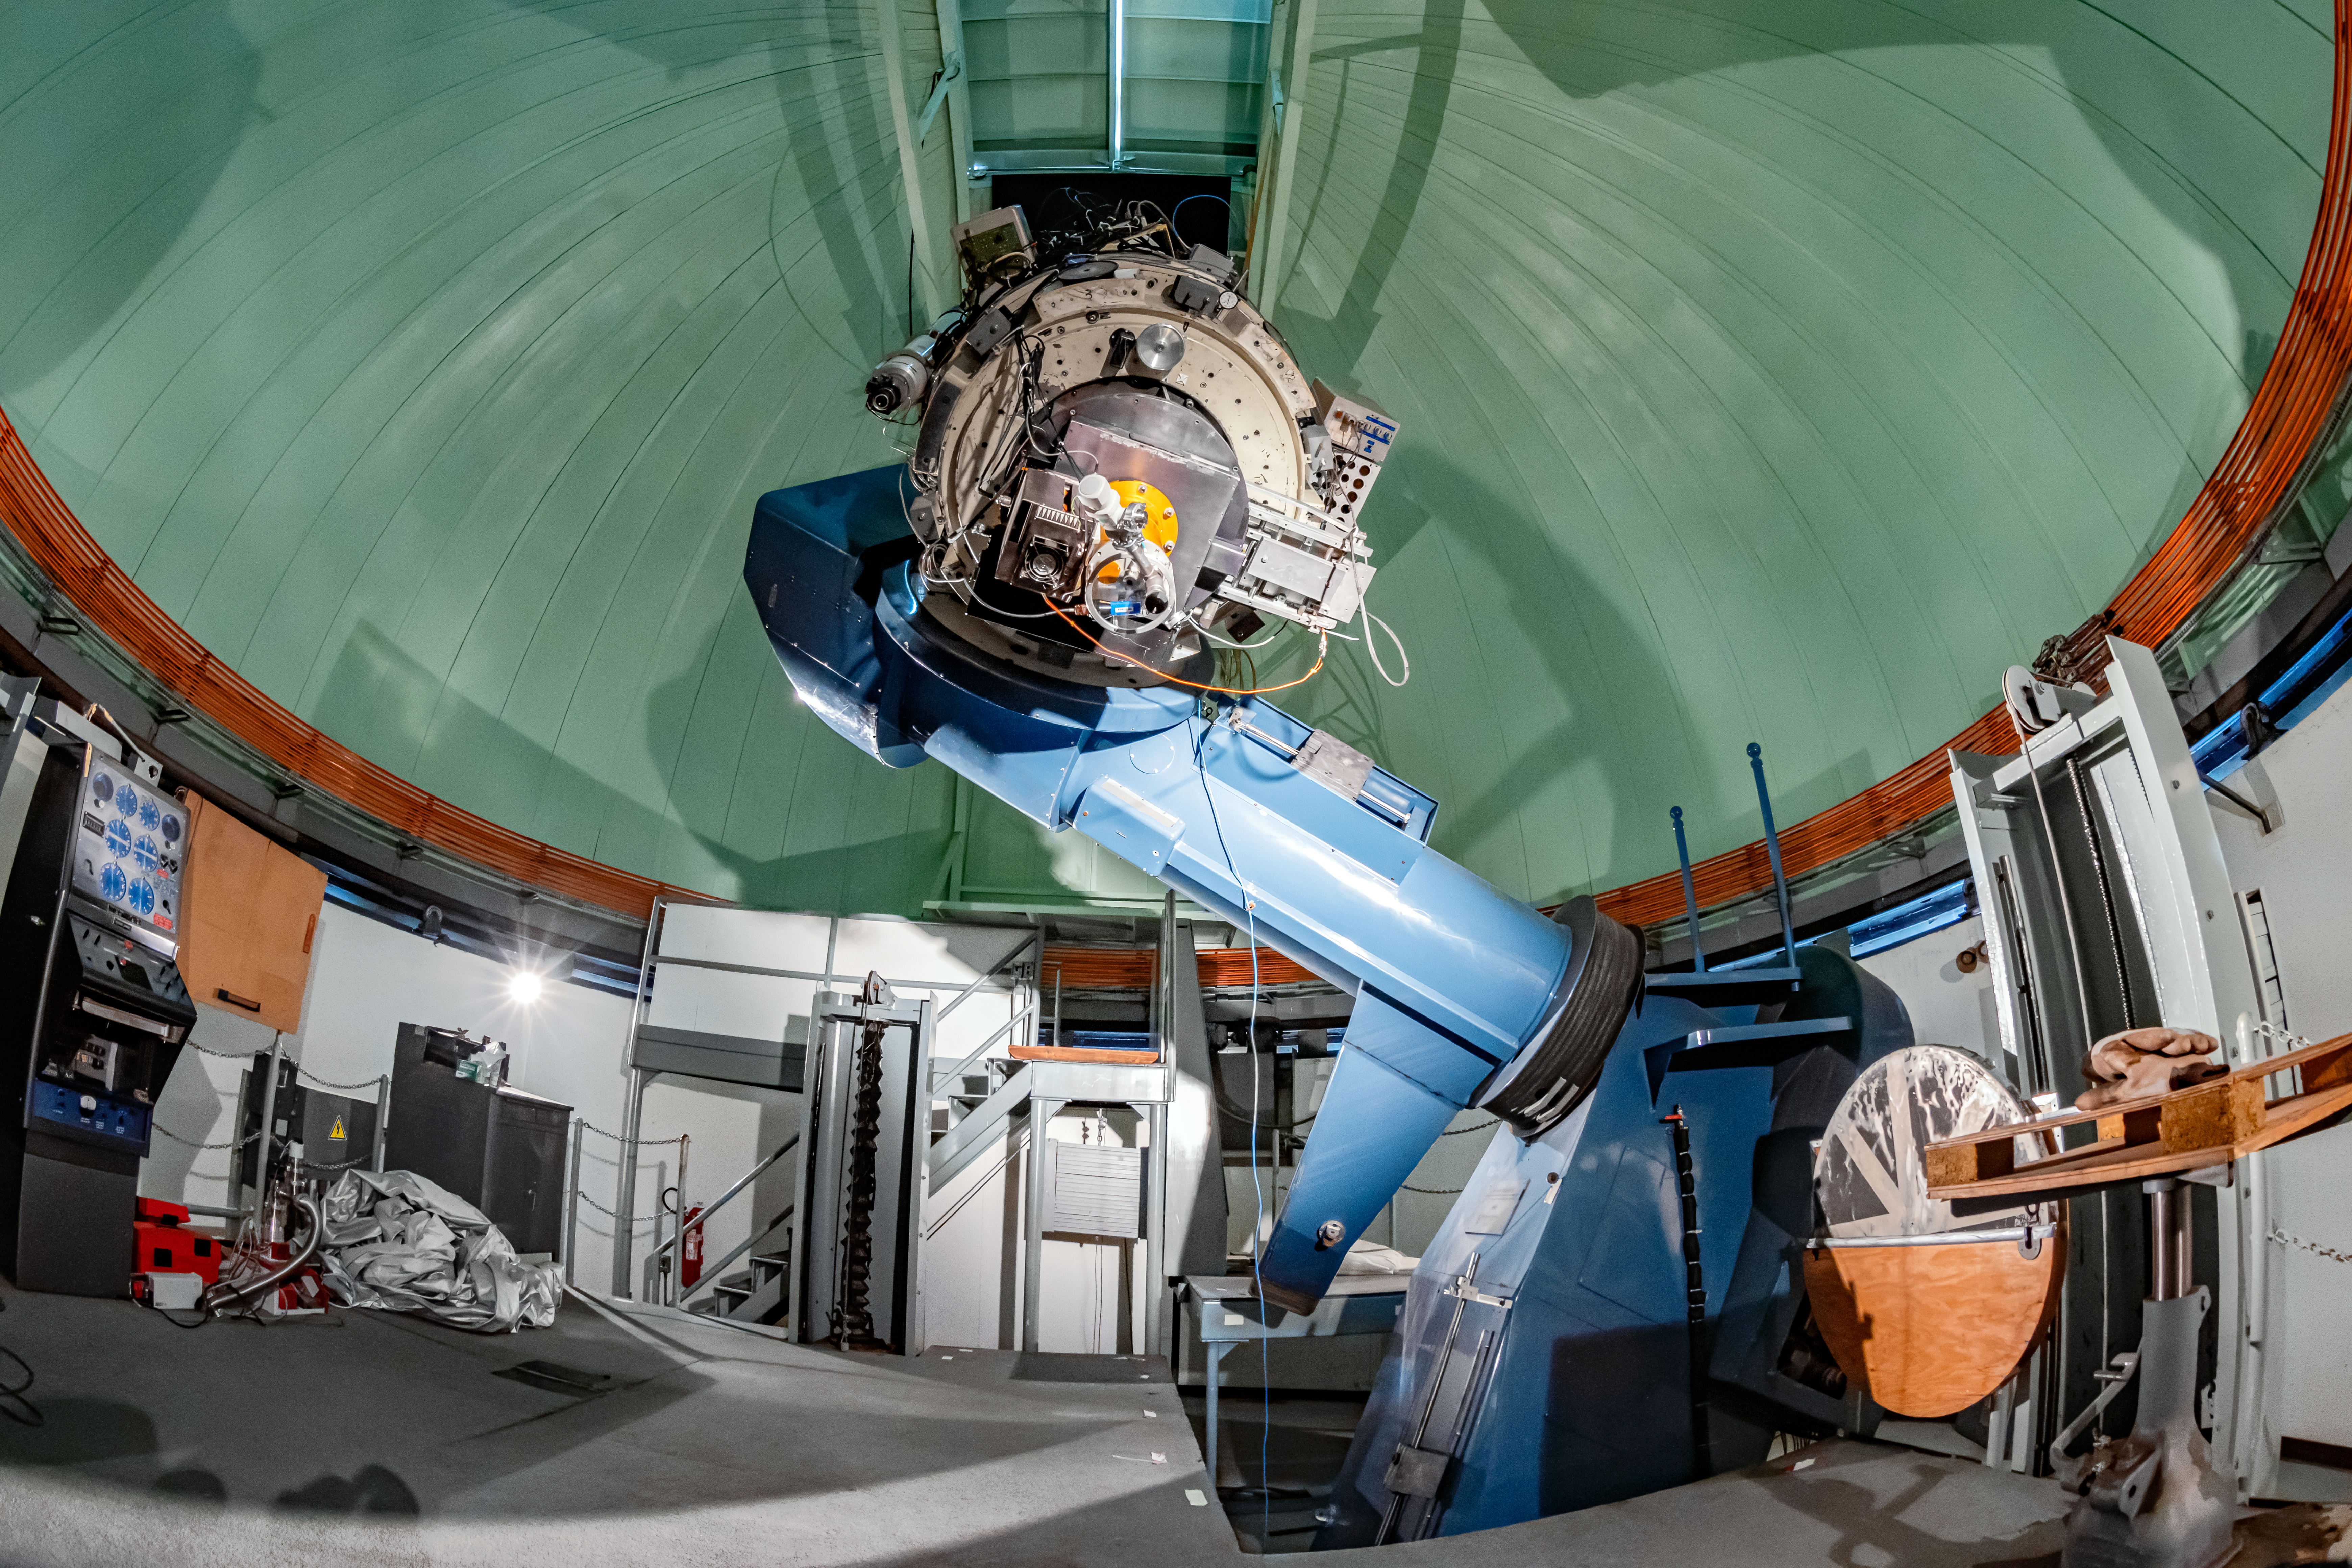

SMARTS 0.9-meter Telescope Interior

The interior of the SMARTS 0.9-meter Telescope on Cerro Tololo in Chile.

Credit: CTIO/NOIRLab/NSF/AURA